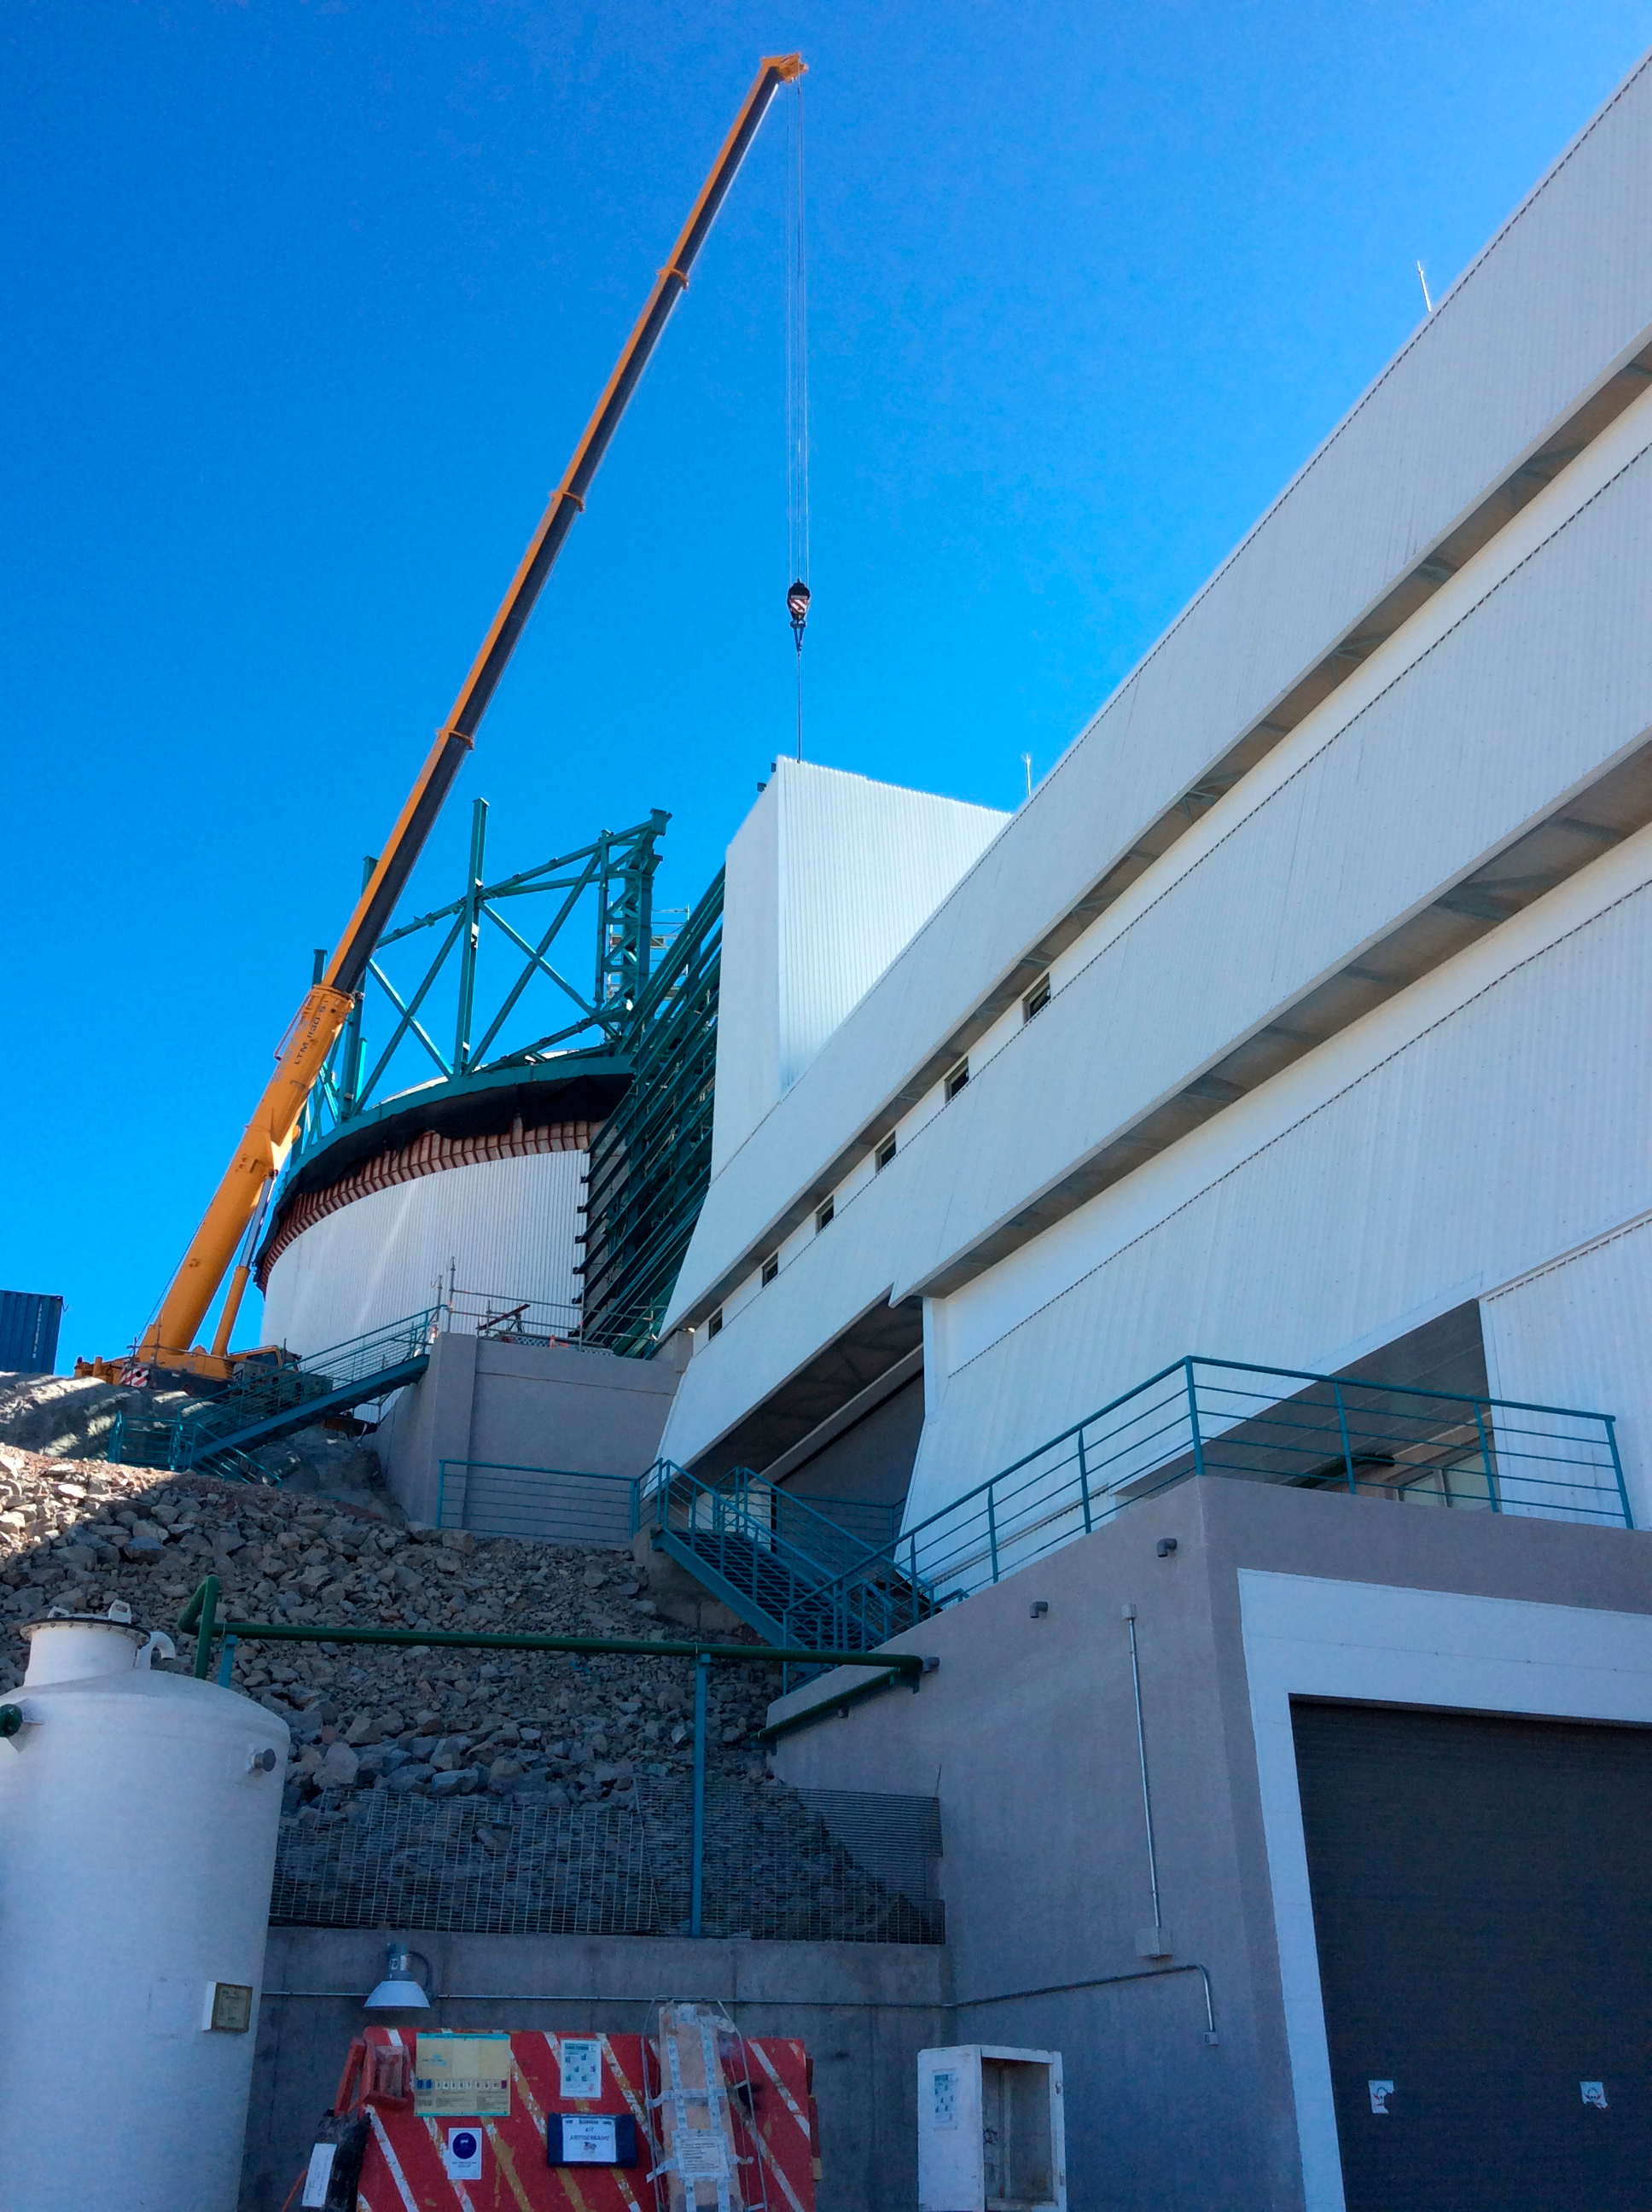

LSST Summit Facility April 2018

Claudia Araya Salvo, who recently joined the LSST Project as the Education and Public Outreach Chile Coordinator, submitted these photos from her first tour of the LSST Summit Facility Building construction site on Cerro Pachón on April 3. Her first impression? "This thing is huge!"

Credit: Rubin Observatory/NSF/AURA